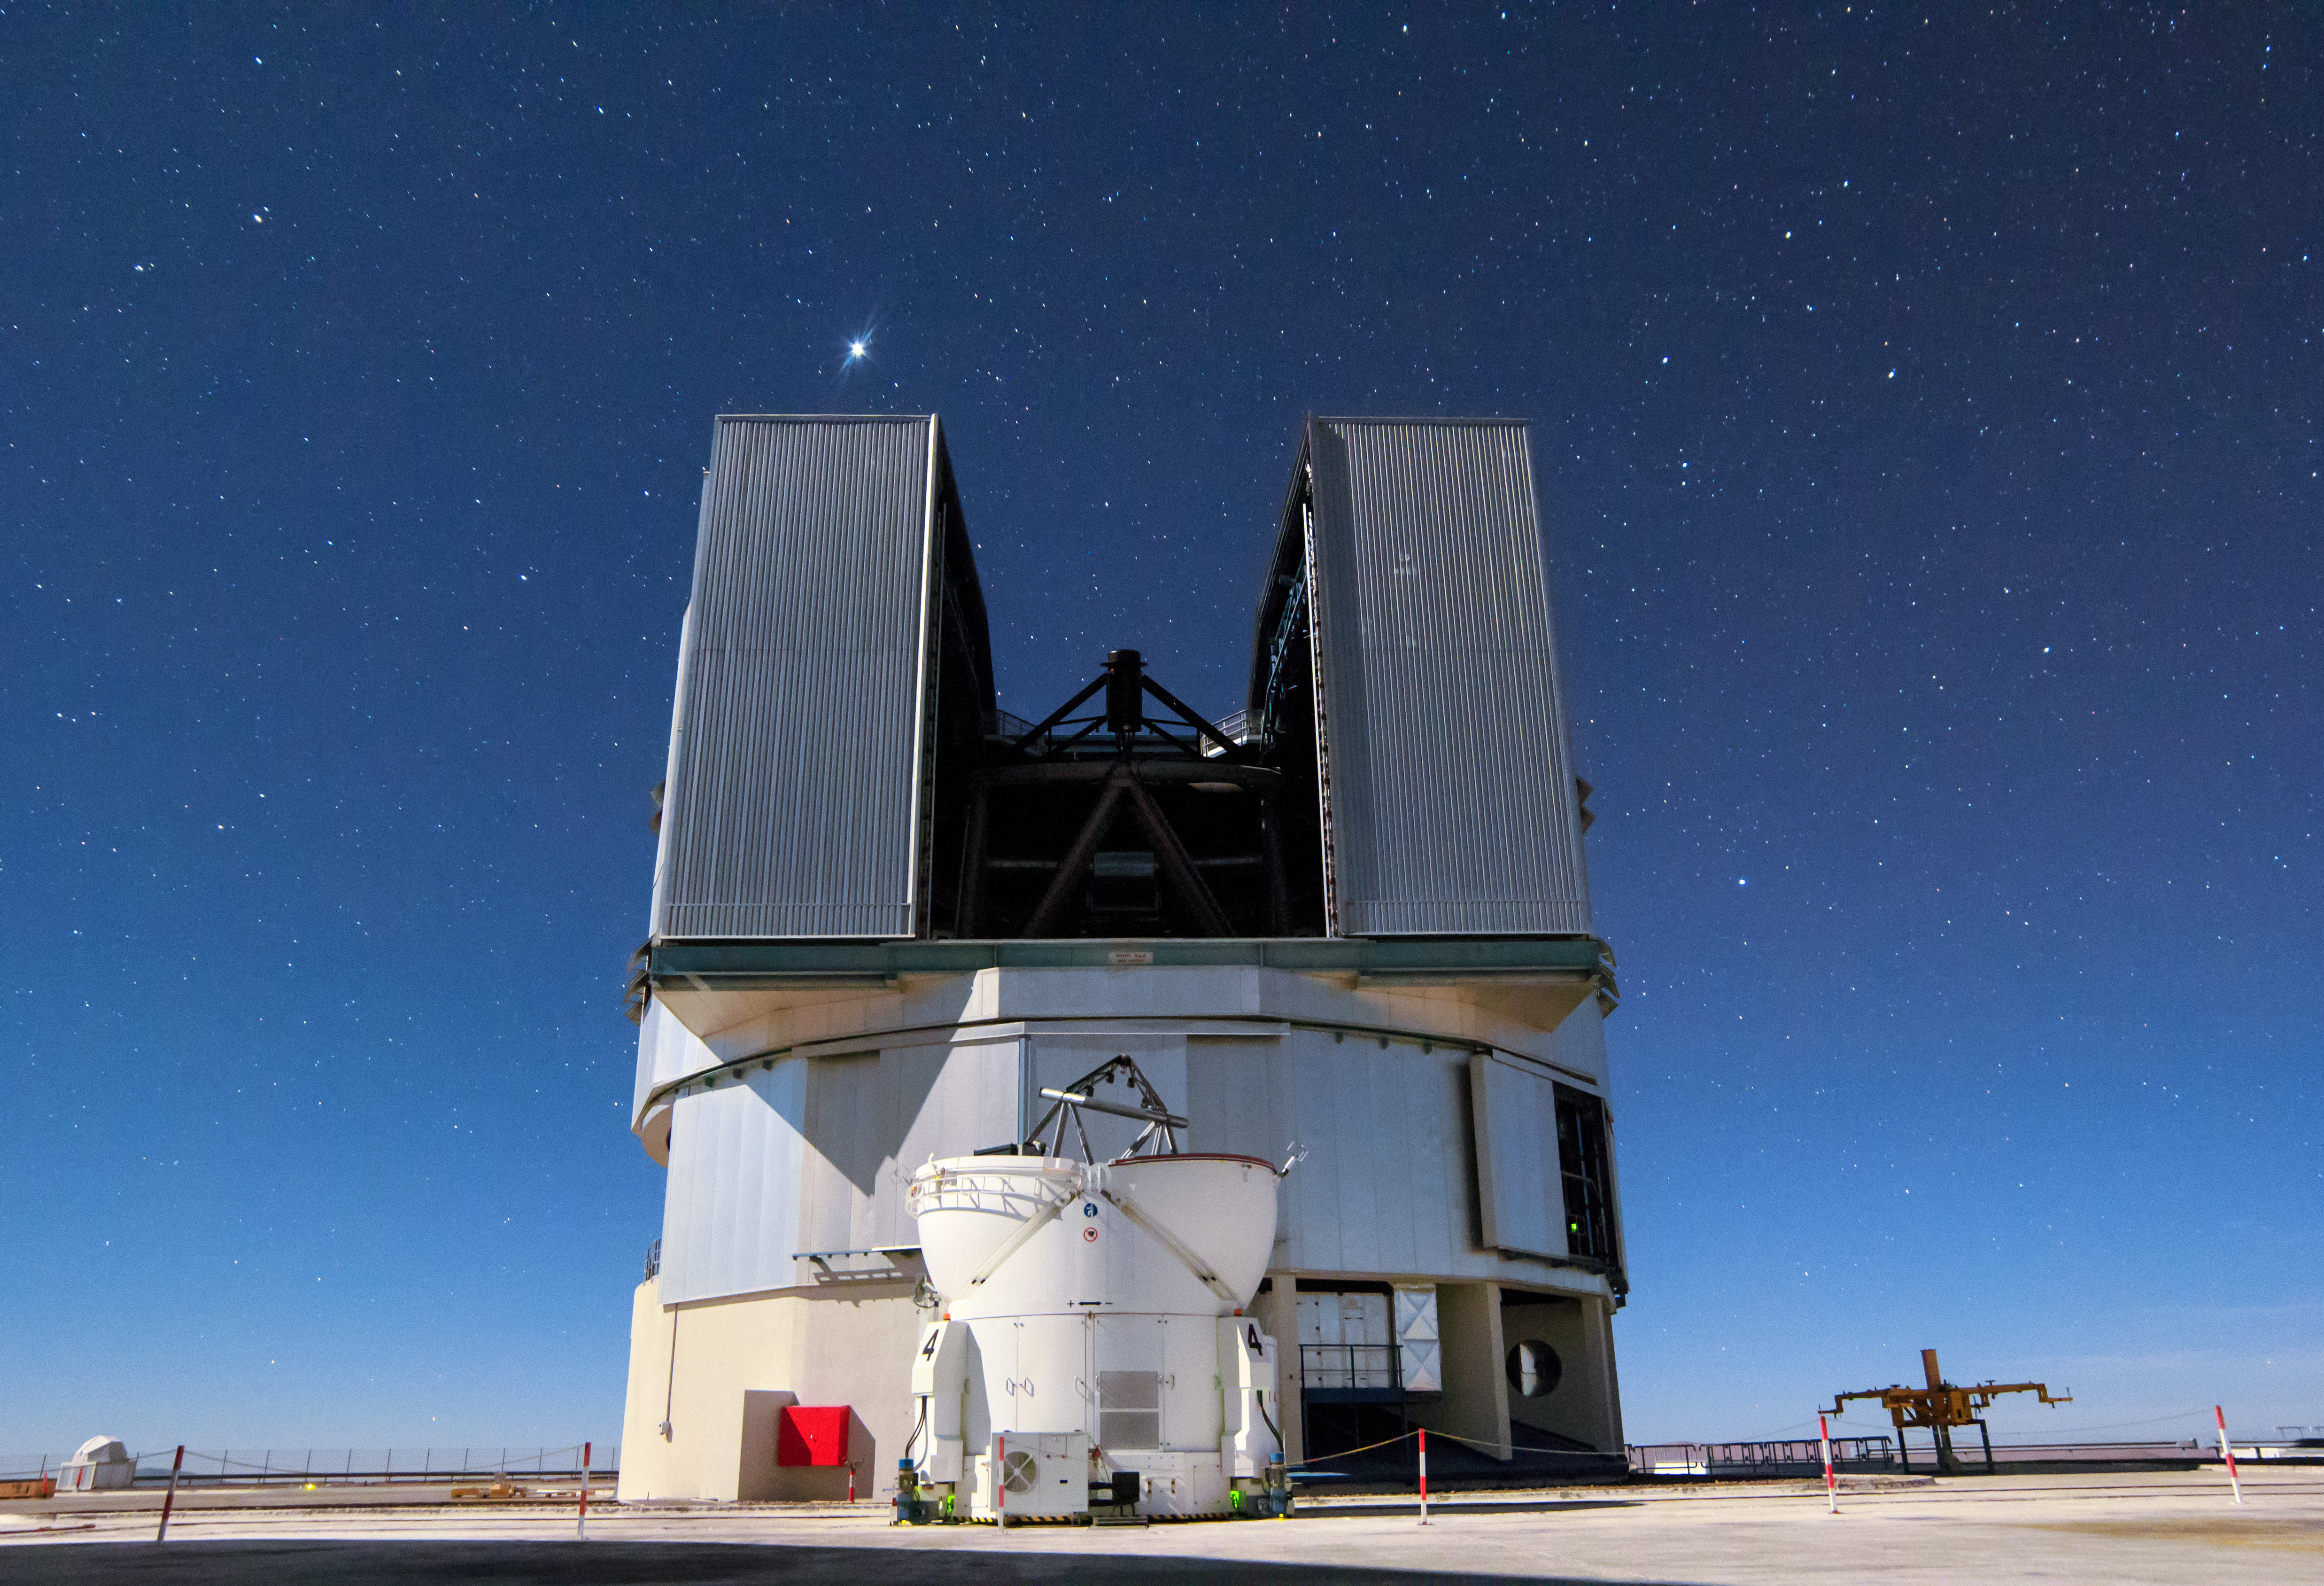

VLT Unit Telescope and Auxiliary Telescope in allignment

This image from ESO's Paranal observatory shows the one of the four 1.8m diameter Auxiliary Telescopes (ATs) against the backdrop of one of the giant 8.2-m Unit Telescopes of the Very Large Telescope (VLT).

The four Auxiliary Telescopes (ATs) are 1.8m diameter telescopes that feed light to the Very Large Telescope Interferometer. Uniquely for telescopes of this size they can be moved from place to place around the VLT platform and are self-contained.

Credit: H. Stockebrand/ESO